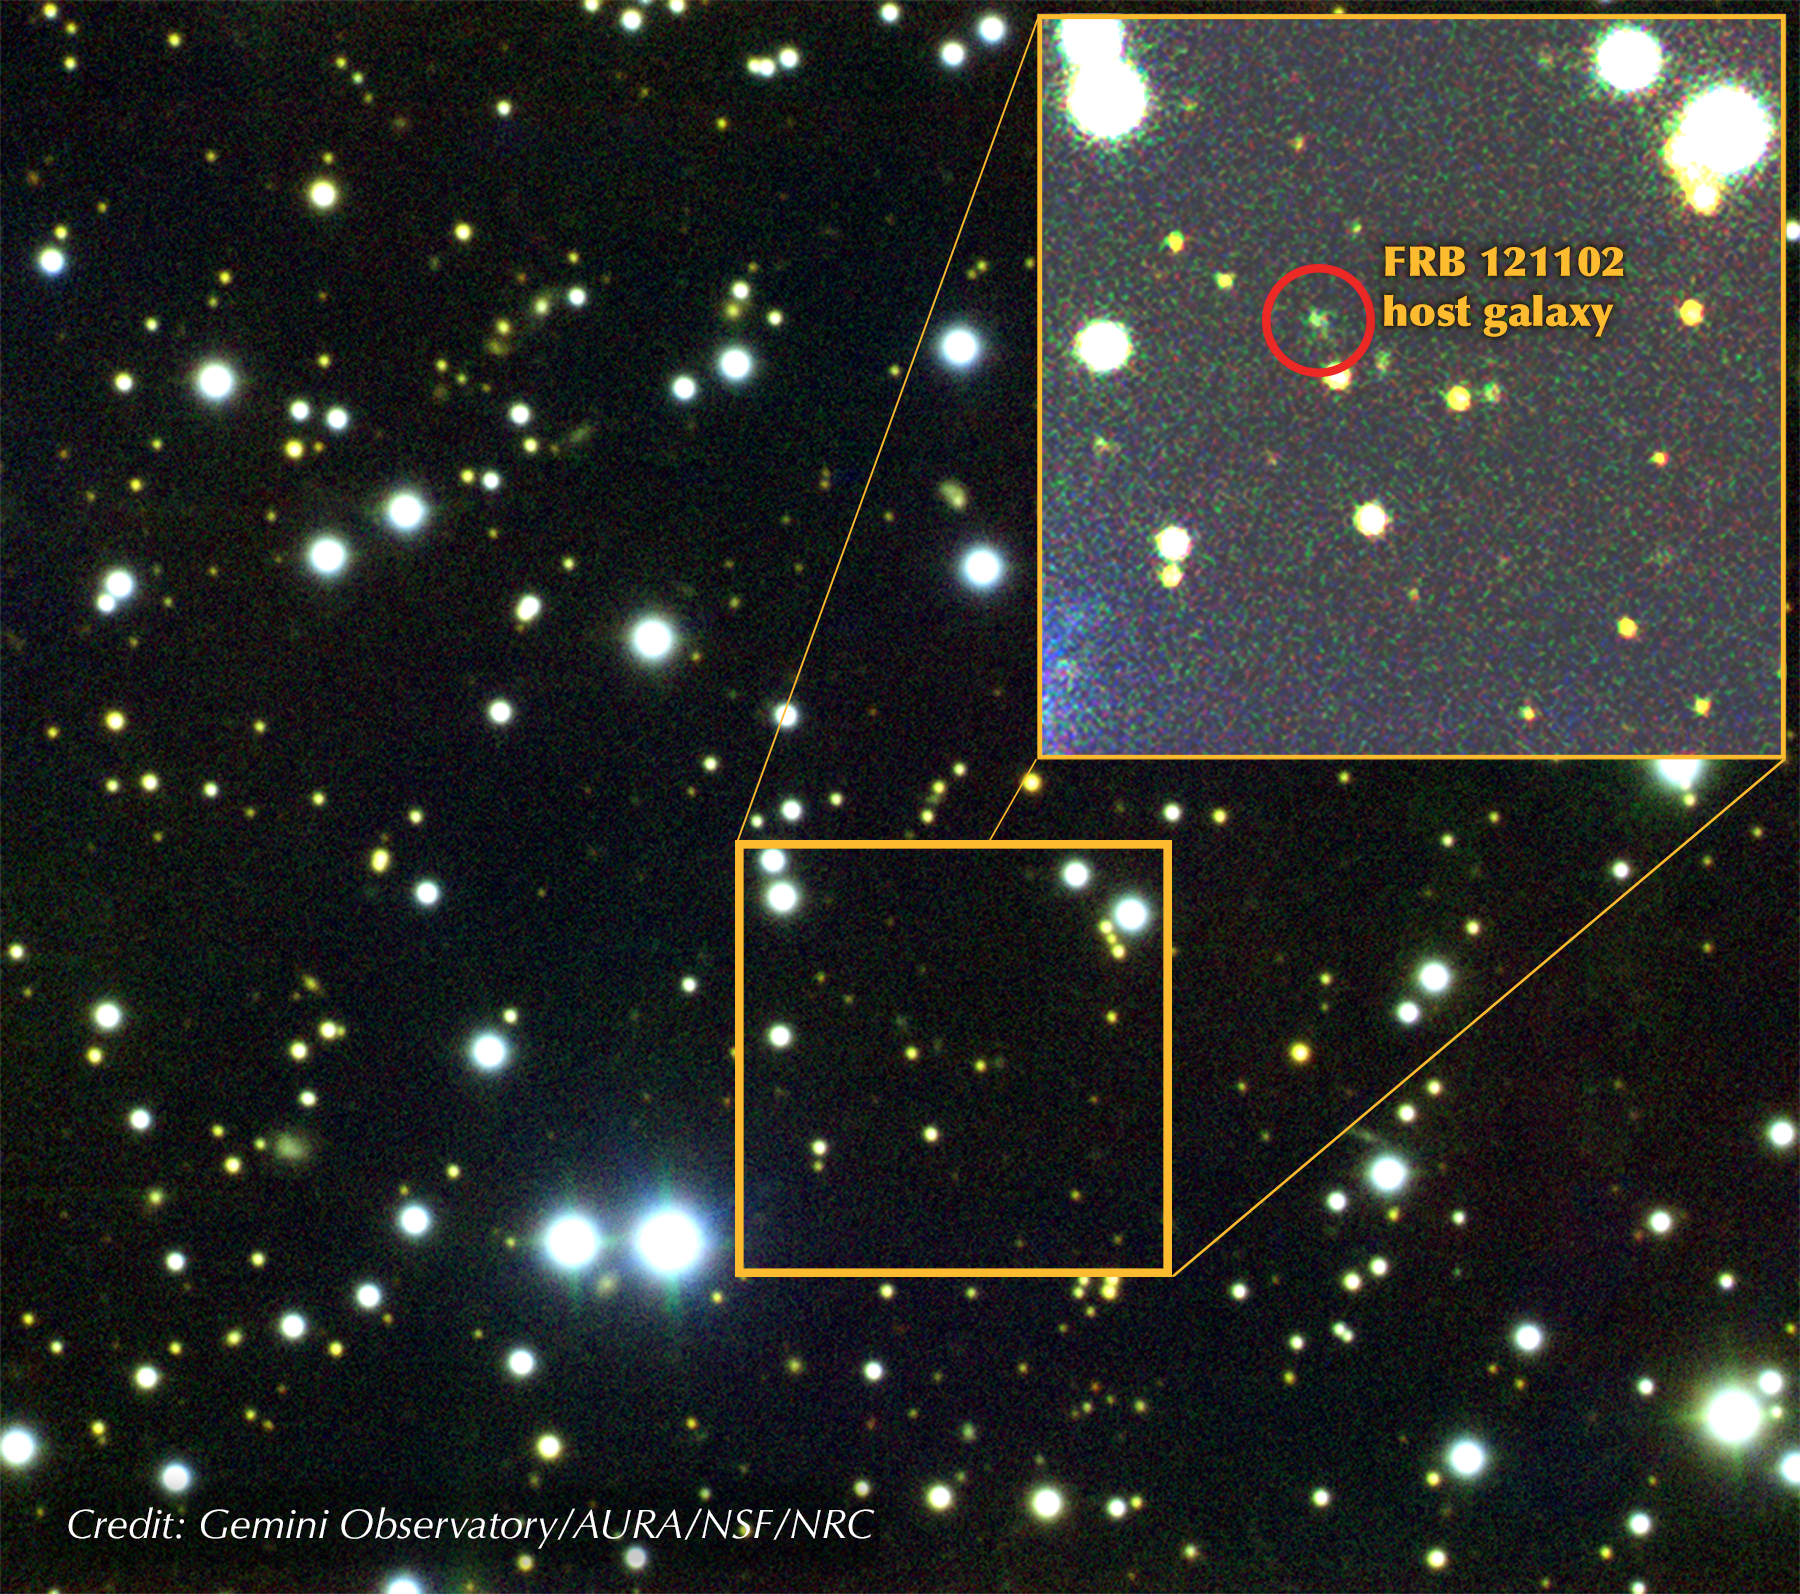

Exploring a Fast Radio Burst in Three Dimensions

Gemini composite image of the field around FRB 121102 (indicated). The dwarf host galaxy was imaged, and spectroscopy performed, using the Gemini Multi-Object Spectrograph (GMOS) on the Gemini North telescope on Maunakea in Hawai'i. Data was obtained on October 24-25 and November 2, 2016.

Credit: Gemini Observatory/AURA/NSF/NRC.